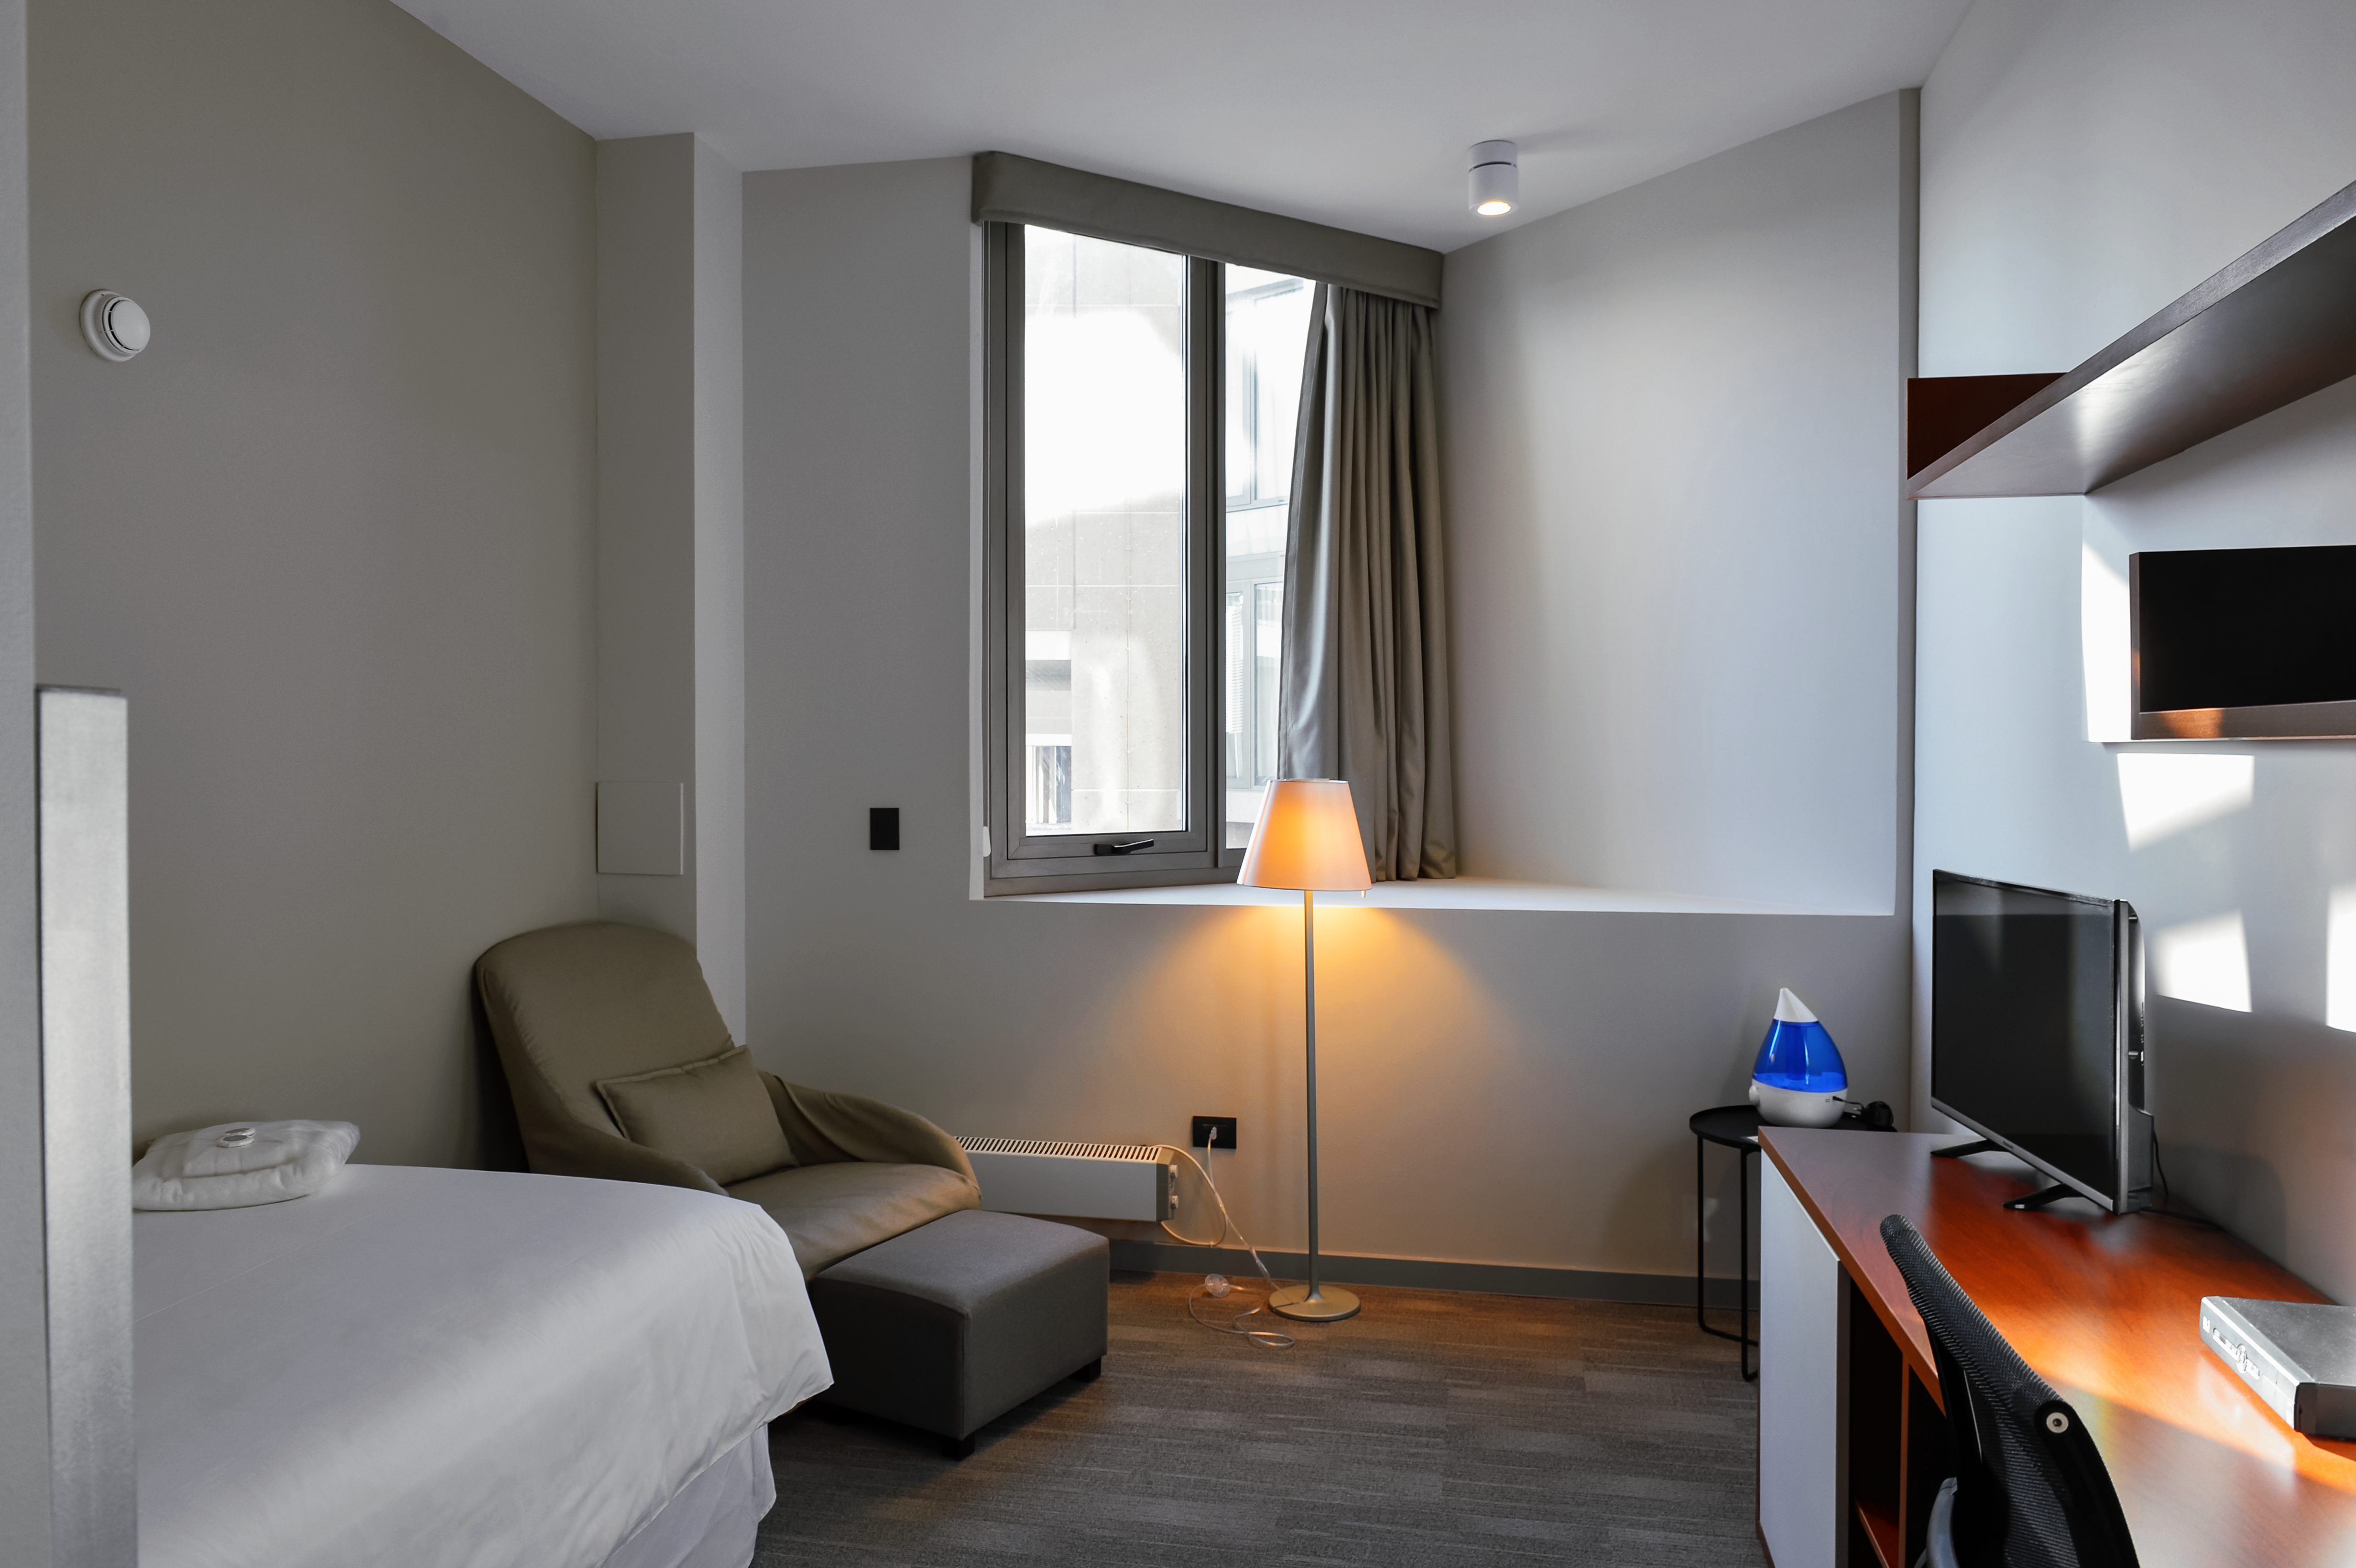

Inside the ALMA Residencia

Inside the recently-completed ALMA Residencia, which serves as lodgings for staff and astronomers visiting to study the Universe with the Atacama Large Millimeter/submillimeter Array (ALMA). With leisure facilities including a library, spa with gym, swimming pool and sauna, the Residencia is designed to provide a relaxing and pleasant living space to balance the harsh desert surroundings and the challenging working hours of many of the residents.

Credit: A. Caproni/ESO